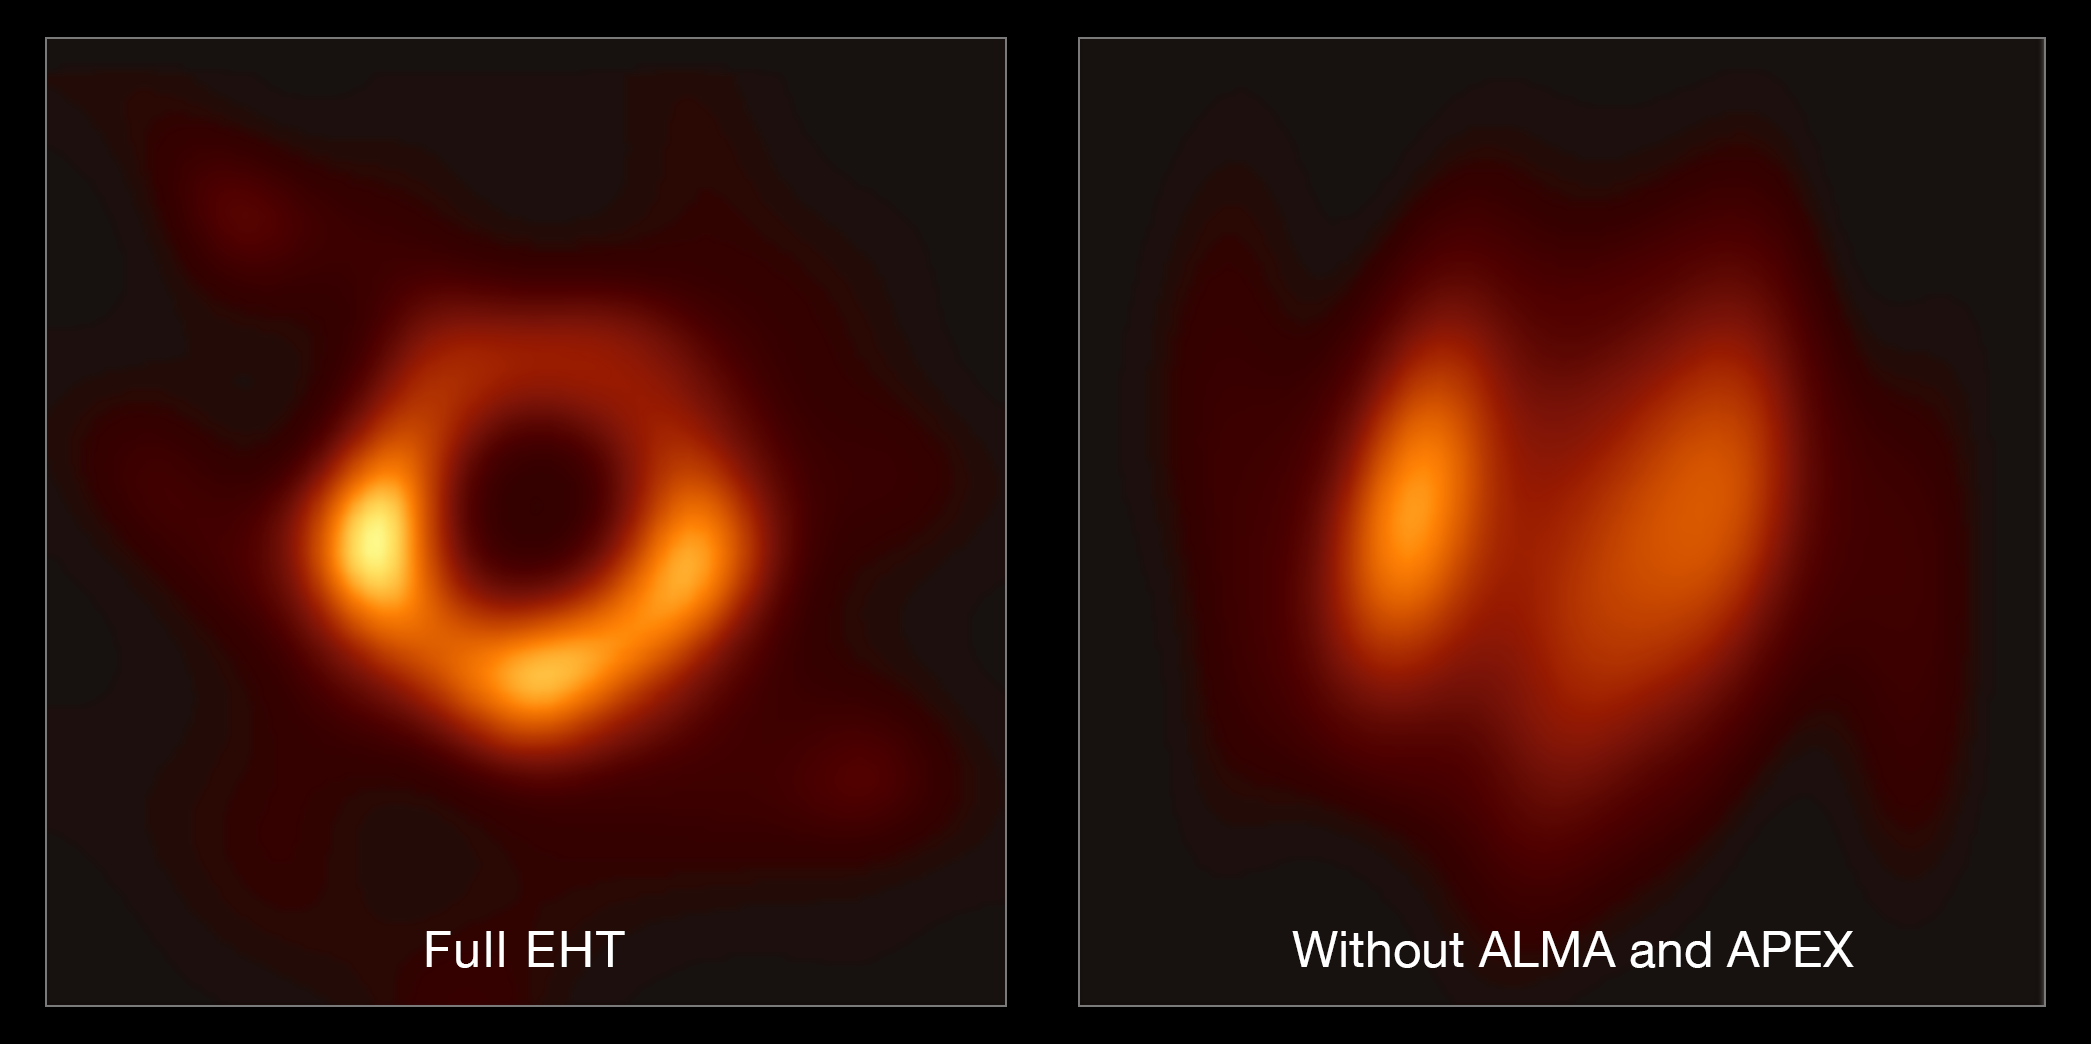

ALMA & APEX's Crucial Contribution to the EHT

This image shows the contribution of ALMA and APEX to the EHT. The left hand image shows a reconstruction of the black hole image using the full array of the Event Horizon Telescope (including ALMA and APEX); the right-hand image shows what the reconstruction would look like without data from ALMA and APEX. The difference clearly shows the crucial role that ALMA and APEX played in the observations.

Credit: EHT Collaboration